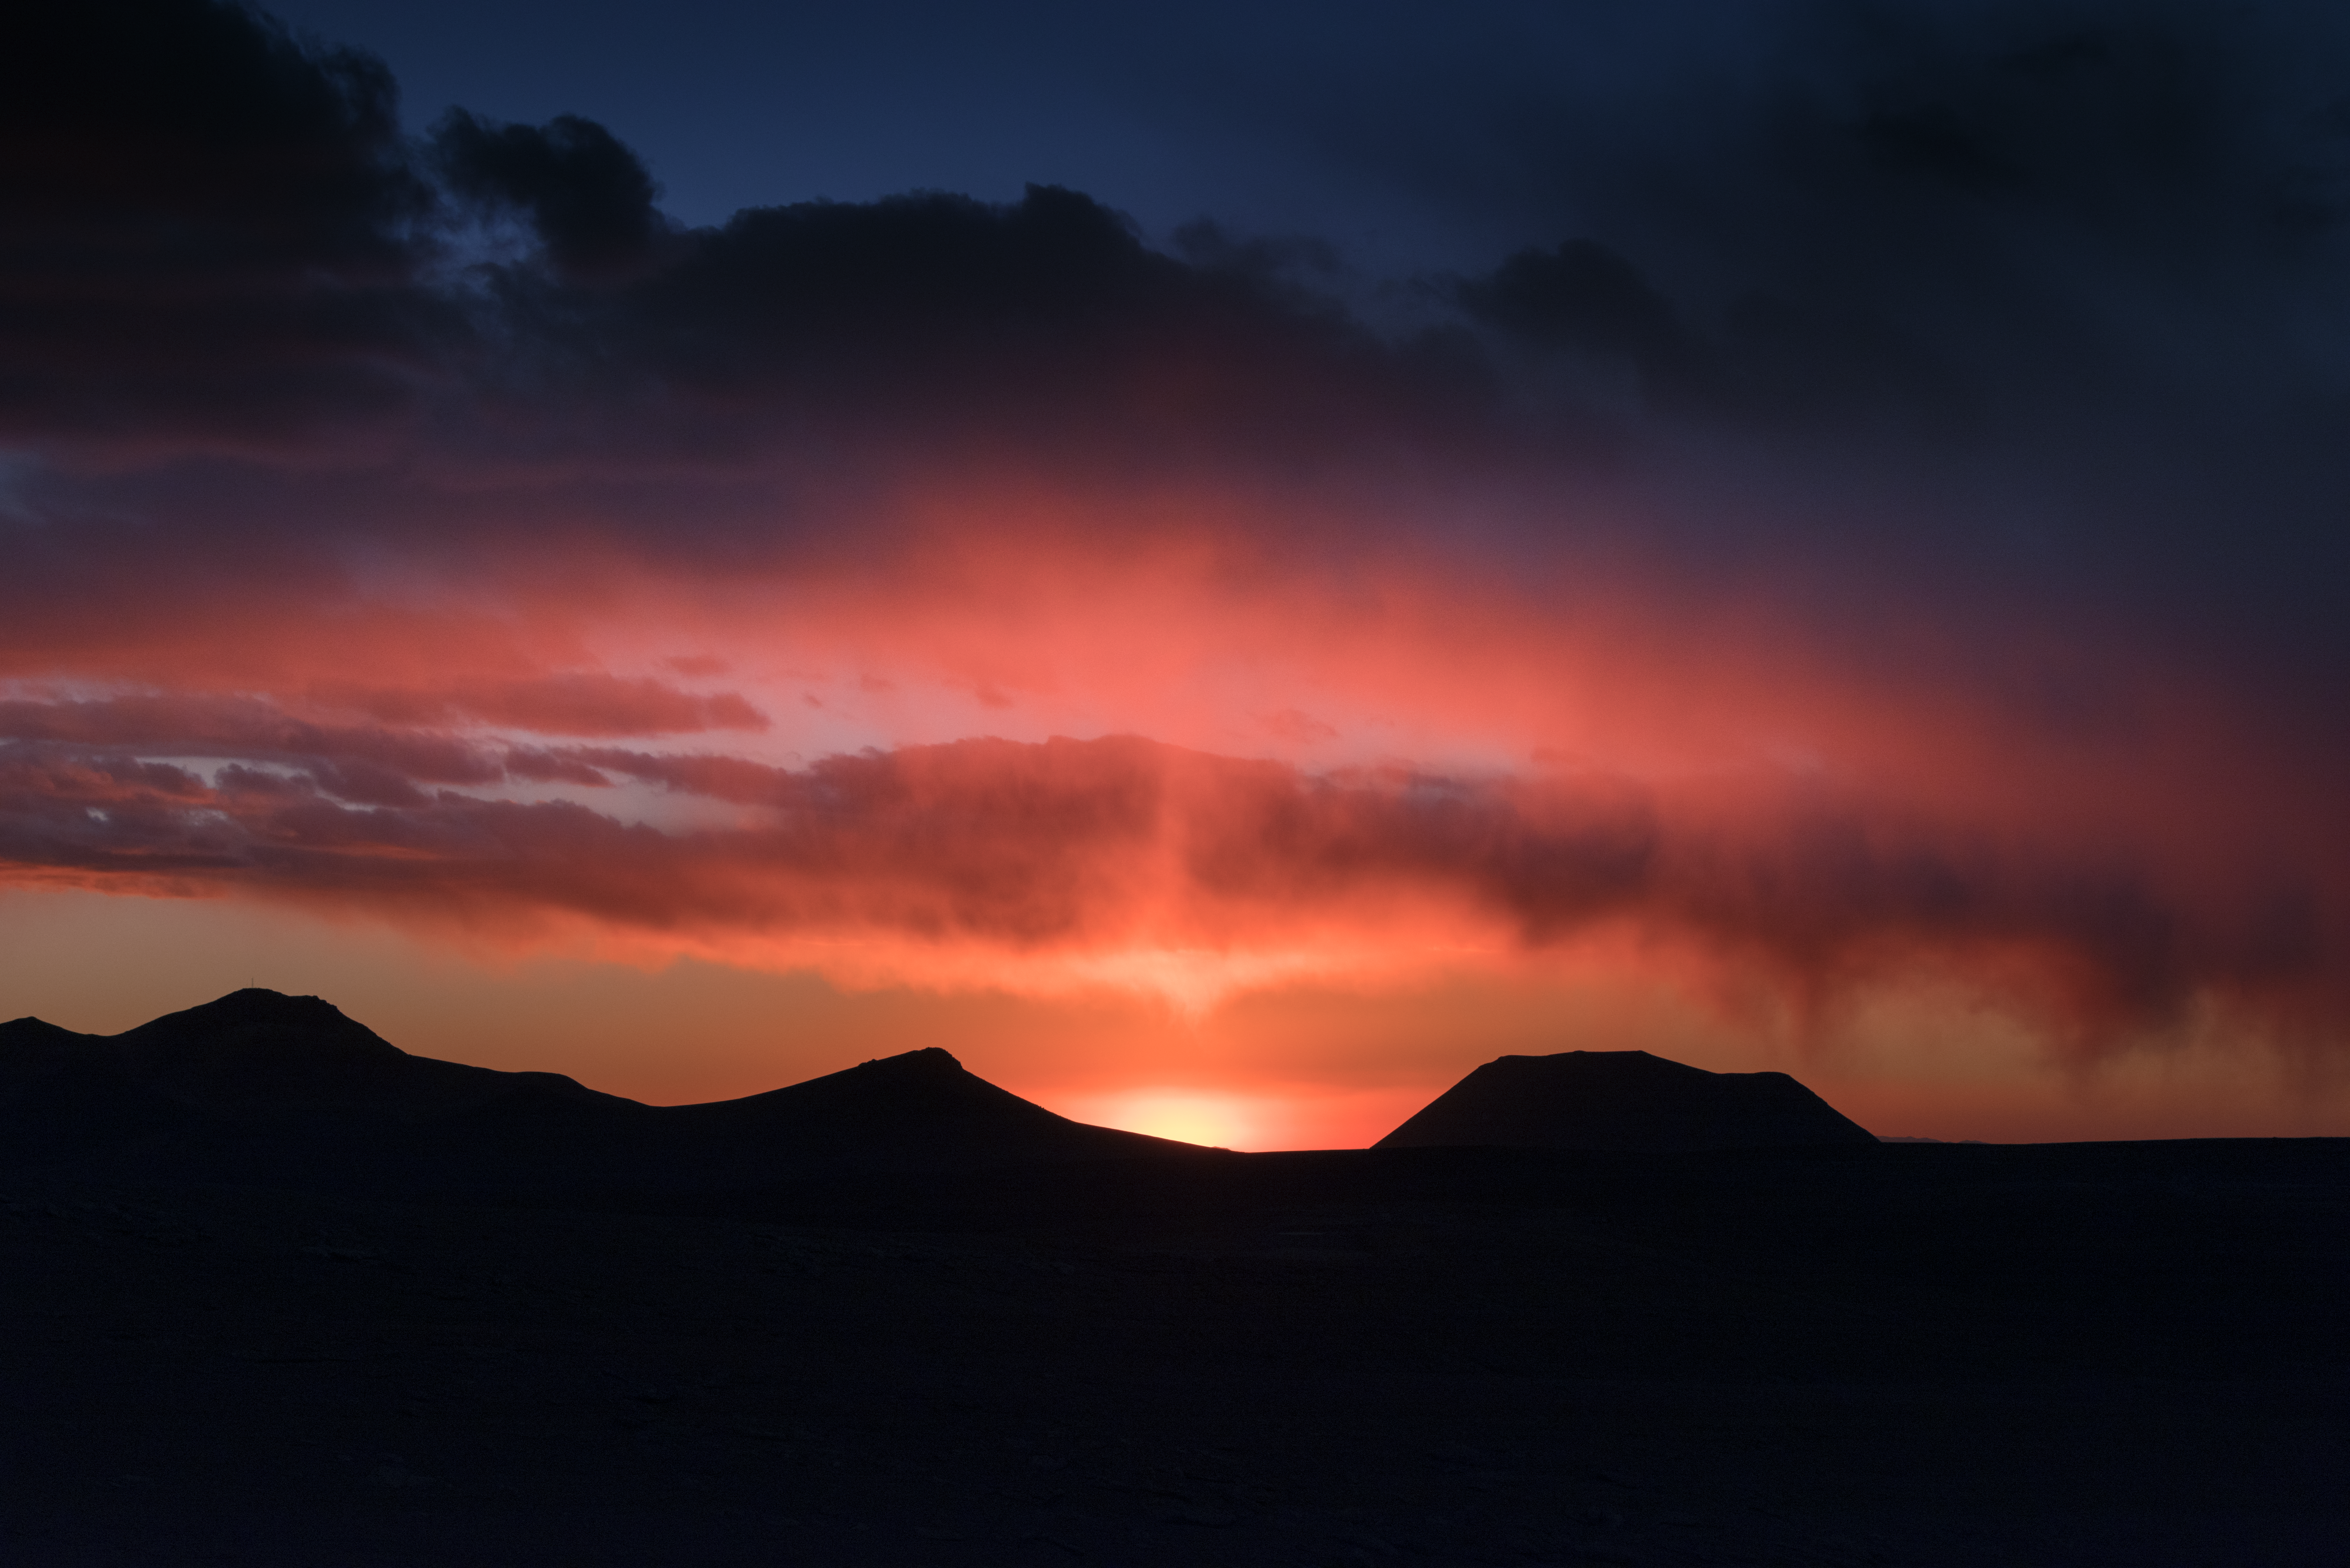

Pink Chajnantor clouds

The extreme 5000-metre altitude of the Chajnantor plateau in Chile, provides some pretty stunning weather effects. The dry air is perfect for the Atacama Large Millimetre/submillimetre Array (ALMA).

Credit: ESO/Y. Beletsky